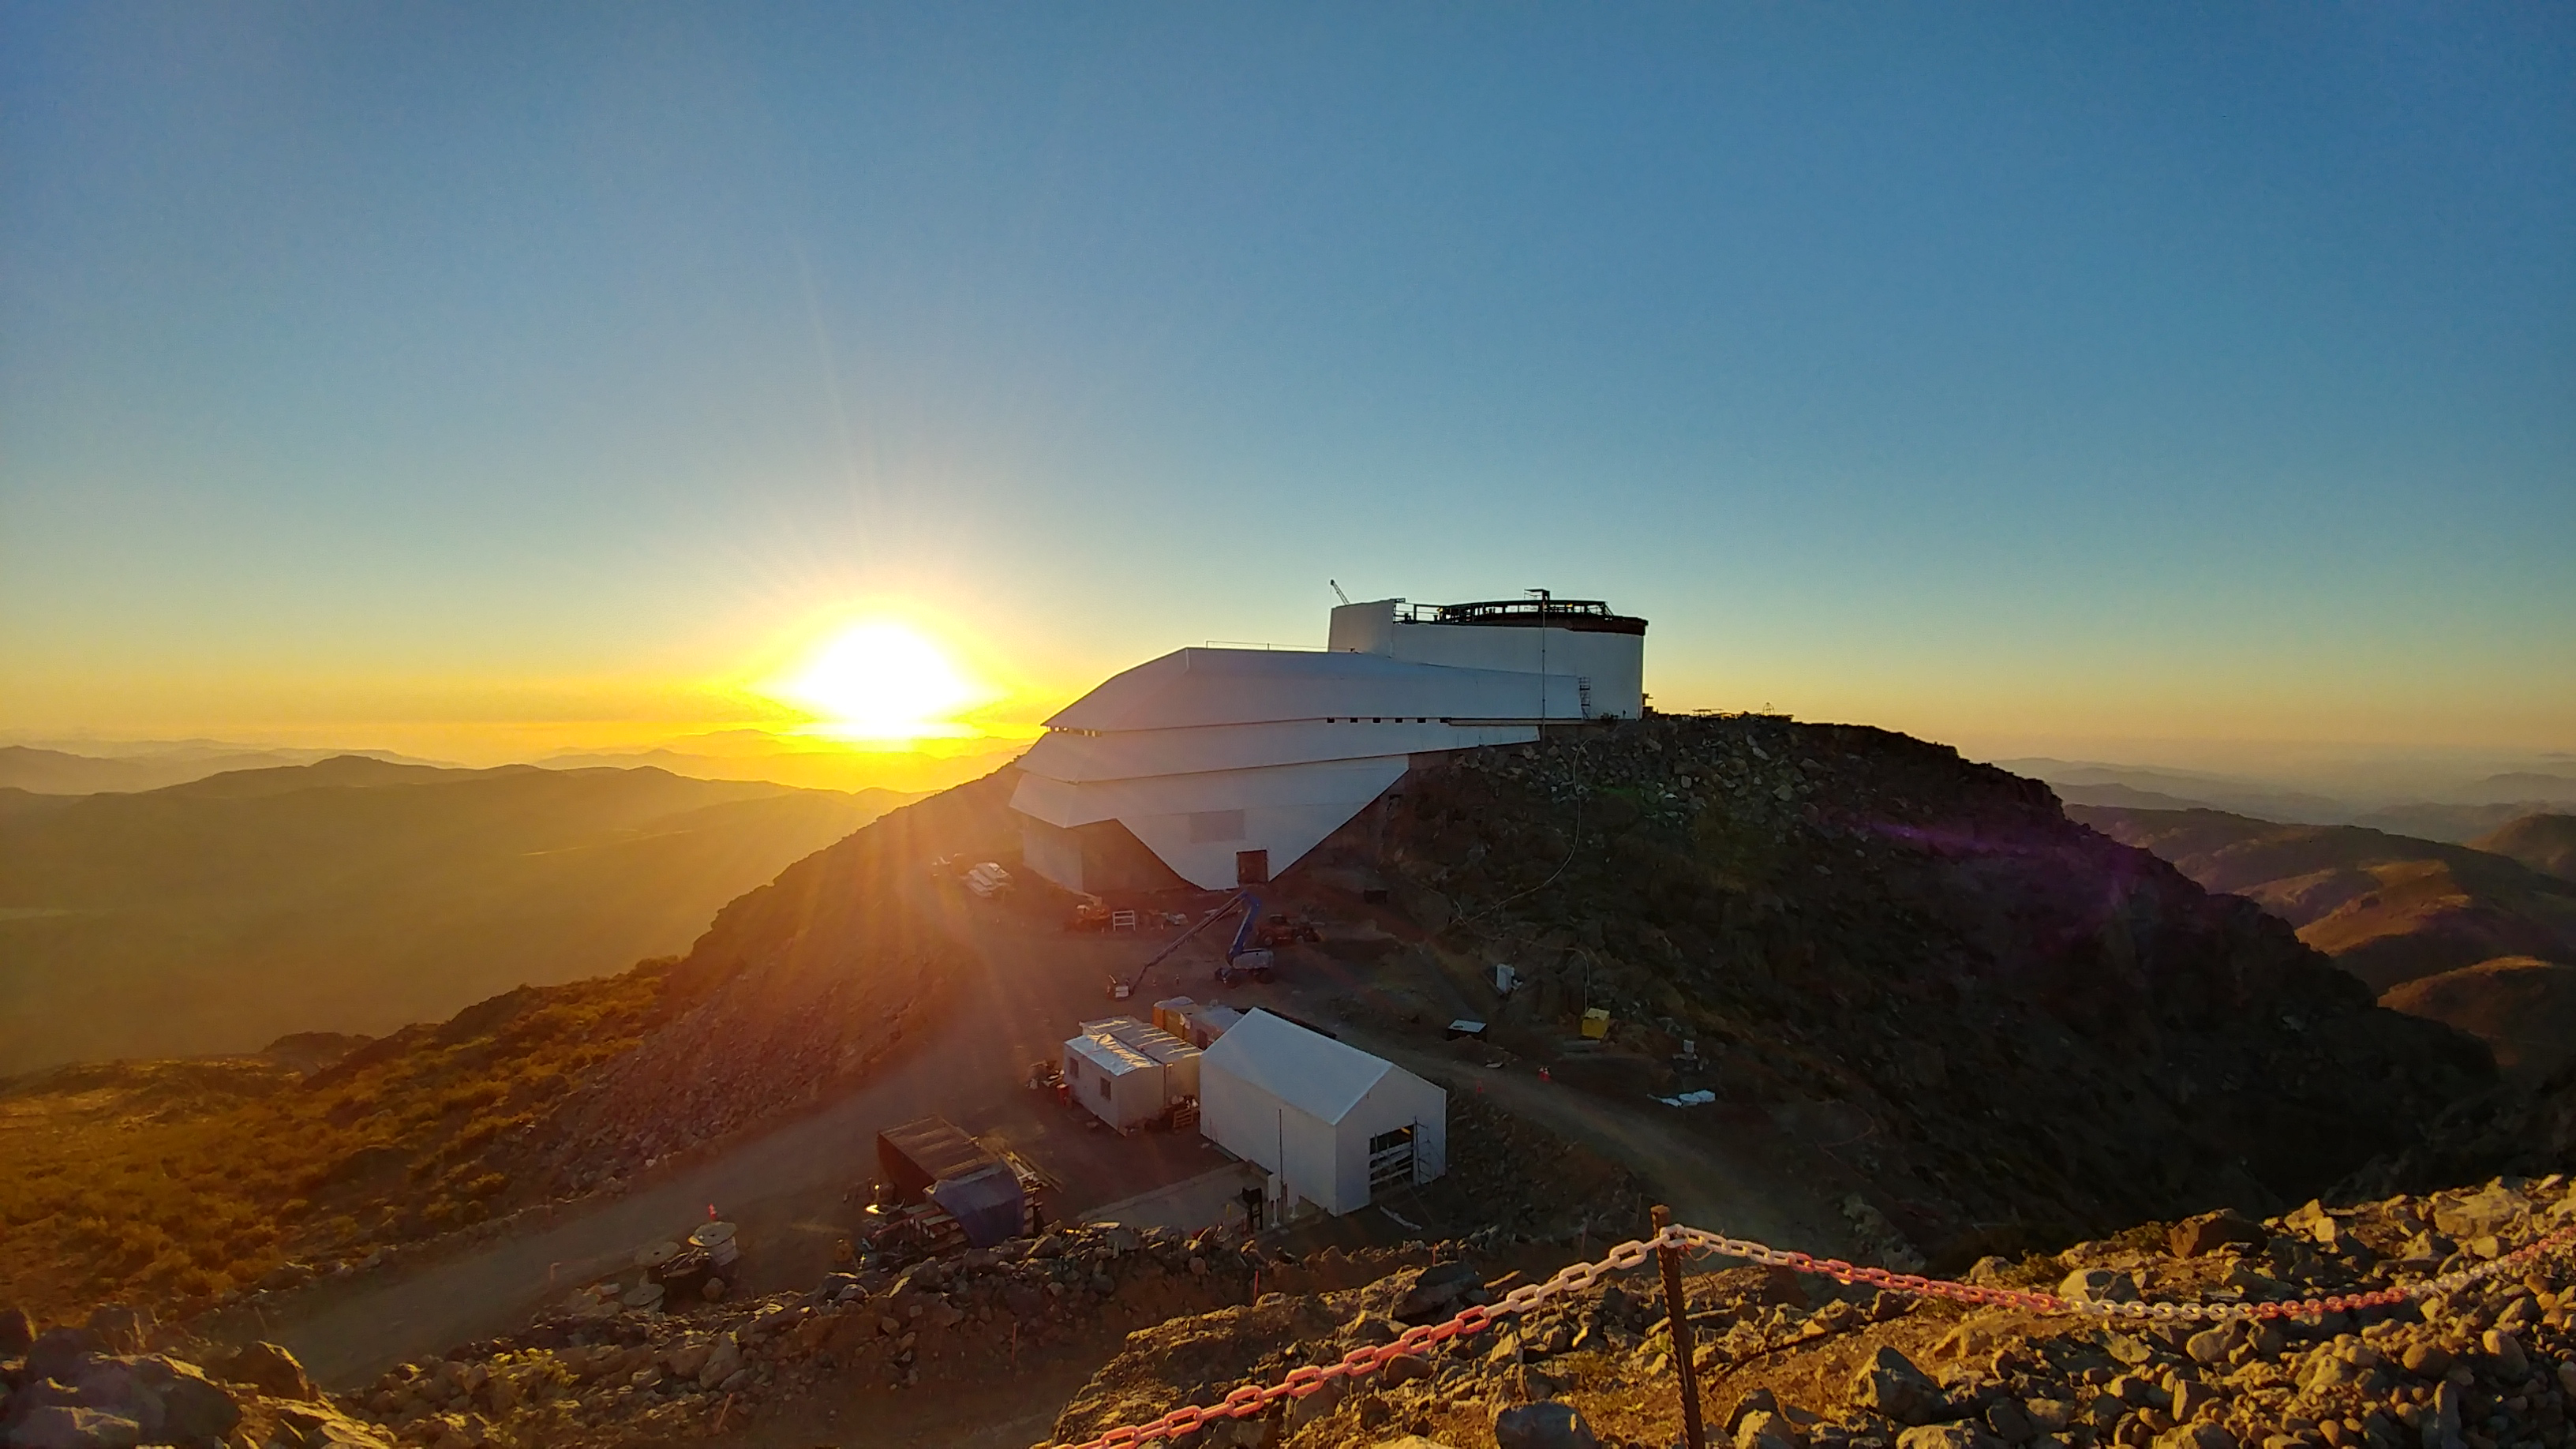

November Construction Update

General view of the LSST Observatory

Credit: Rubin Observatory/NSF/AURA